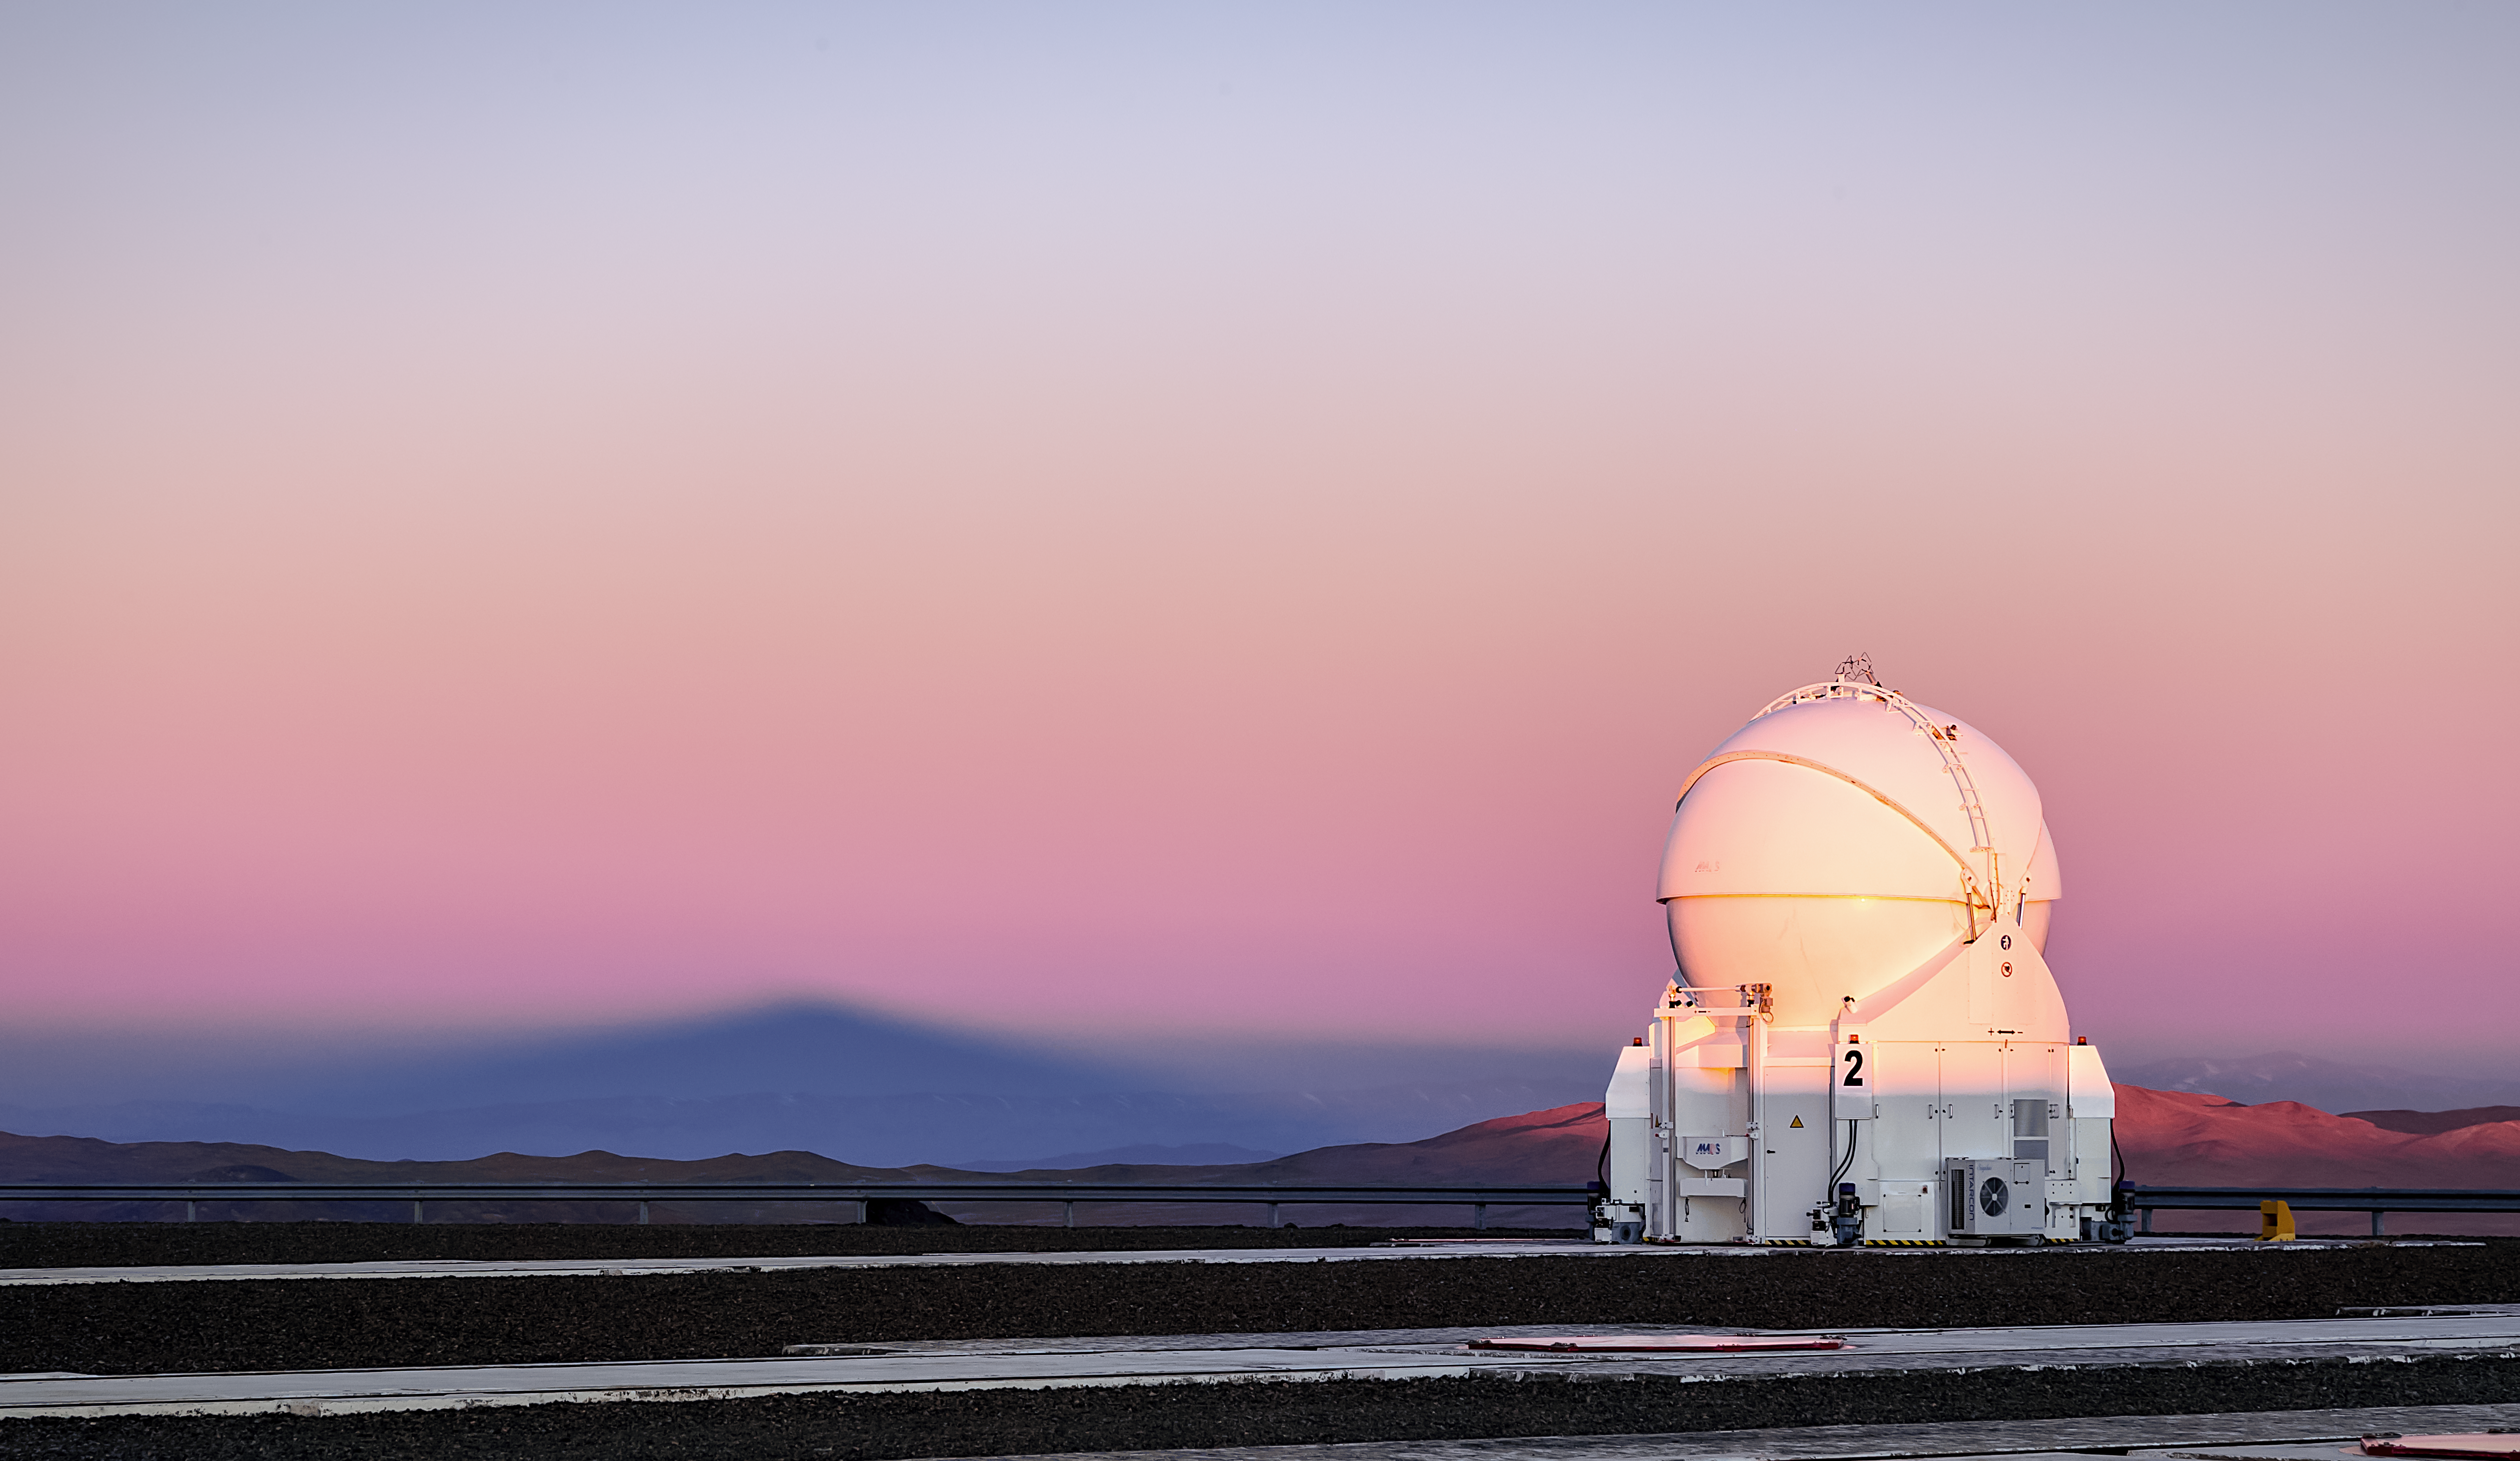

Paranal's shadow

Cerro Paranal, home to ESO's Very Large Telescope (VLT), casts a triangular shadow, seen here against the golden sunset sky. The VLT comprises four 8.2 m Unit Telescopes and four 1.8 m Auxiliary Telescopes, with AT2 being shown here.

Credit: J. C. Muñoz/ESO